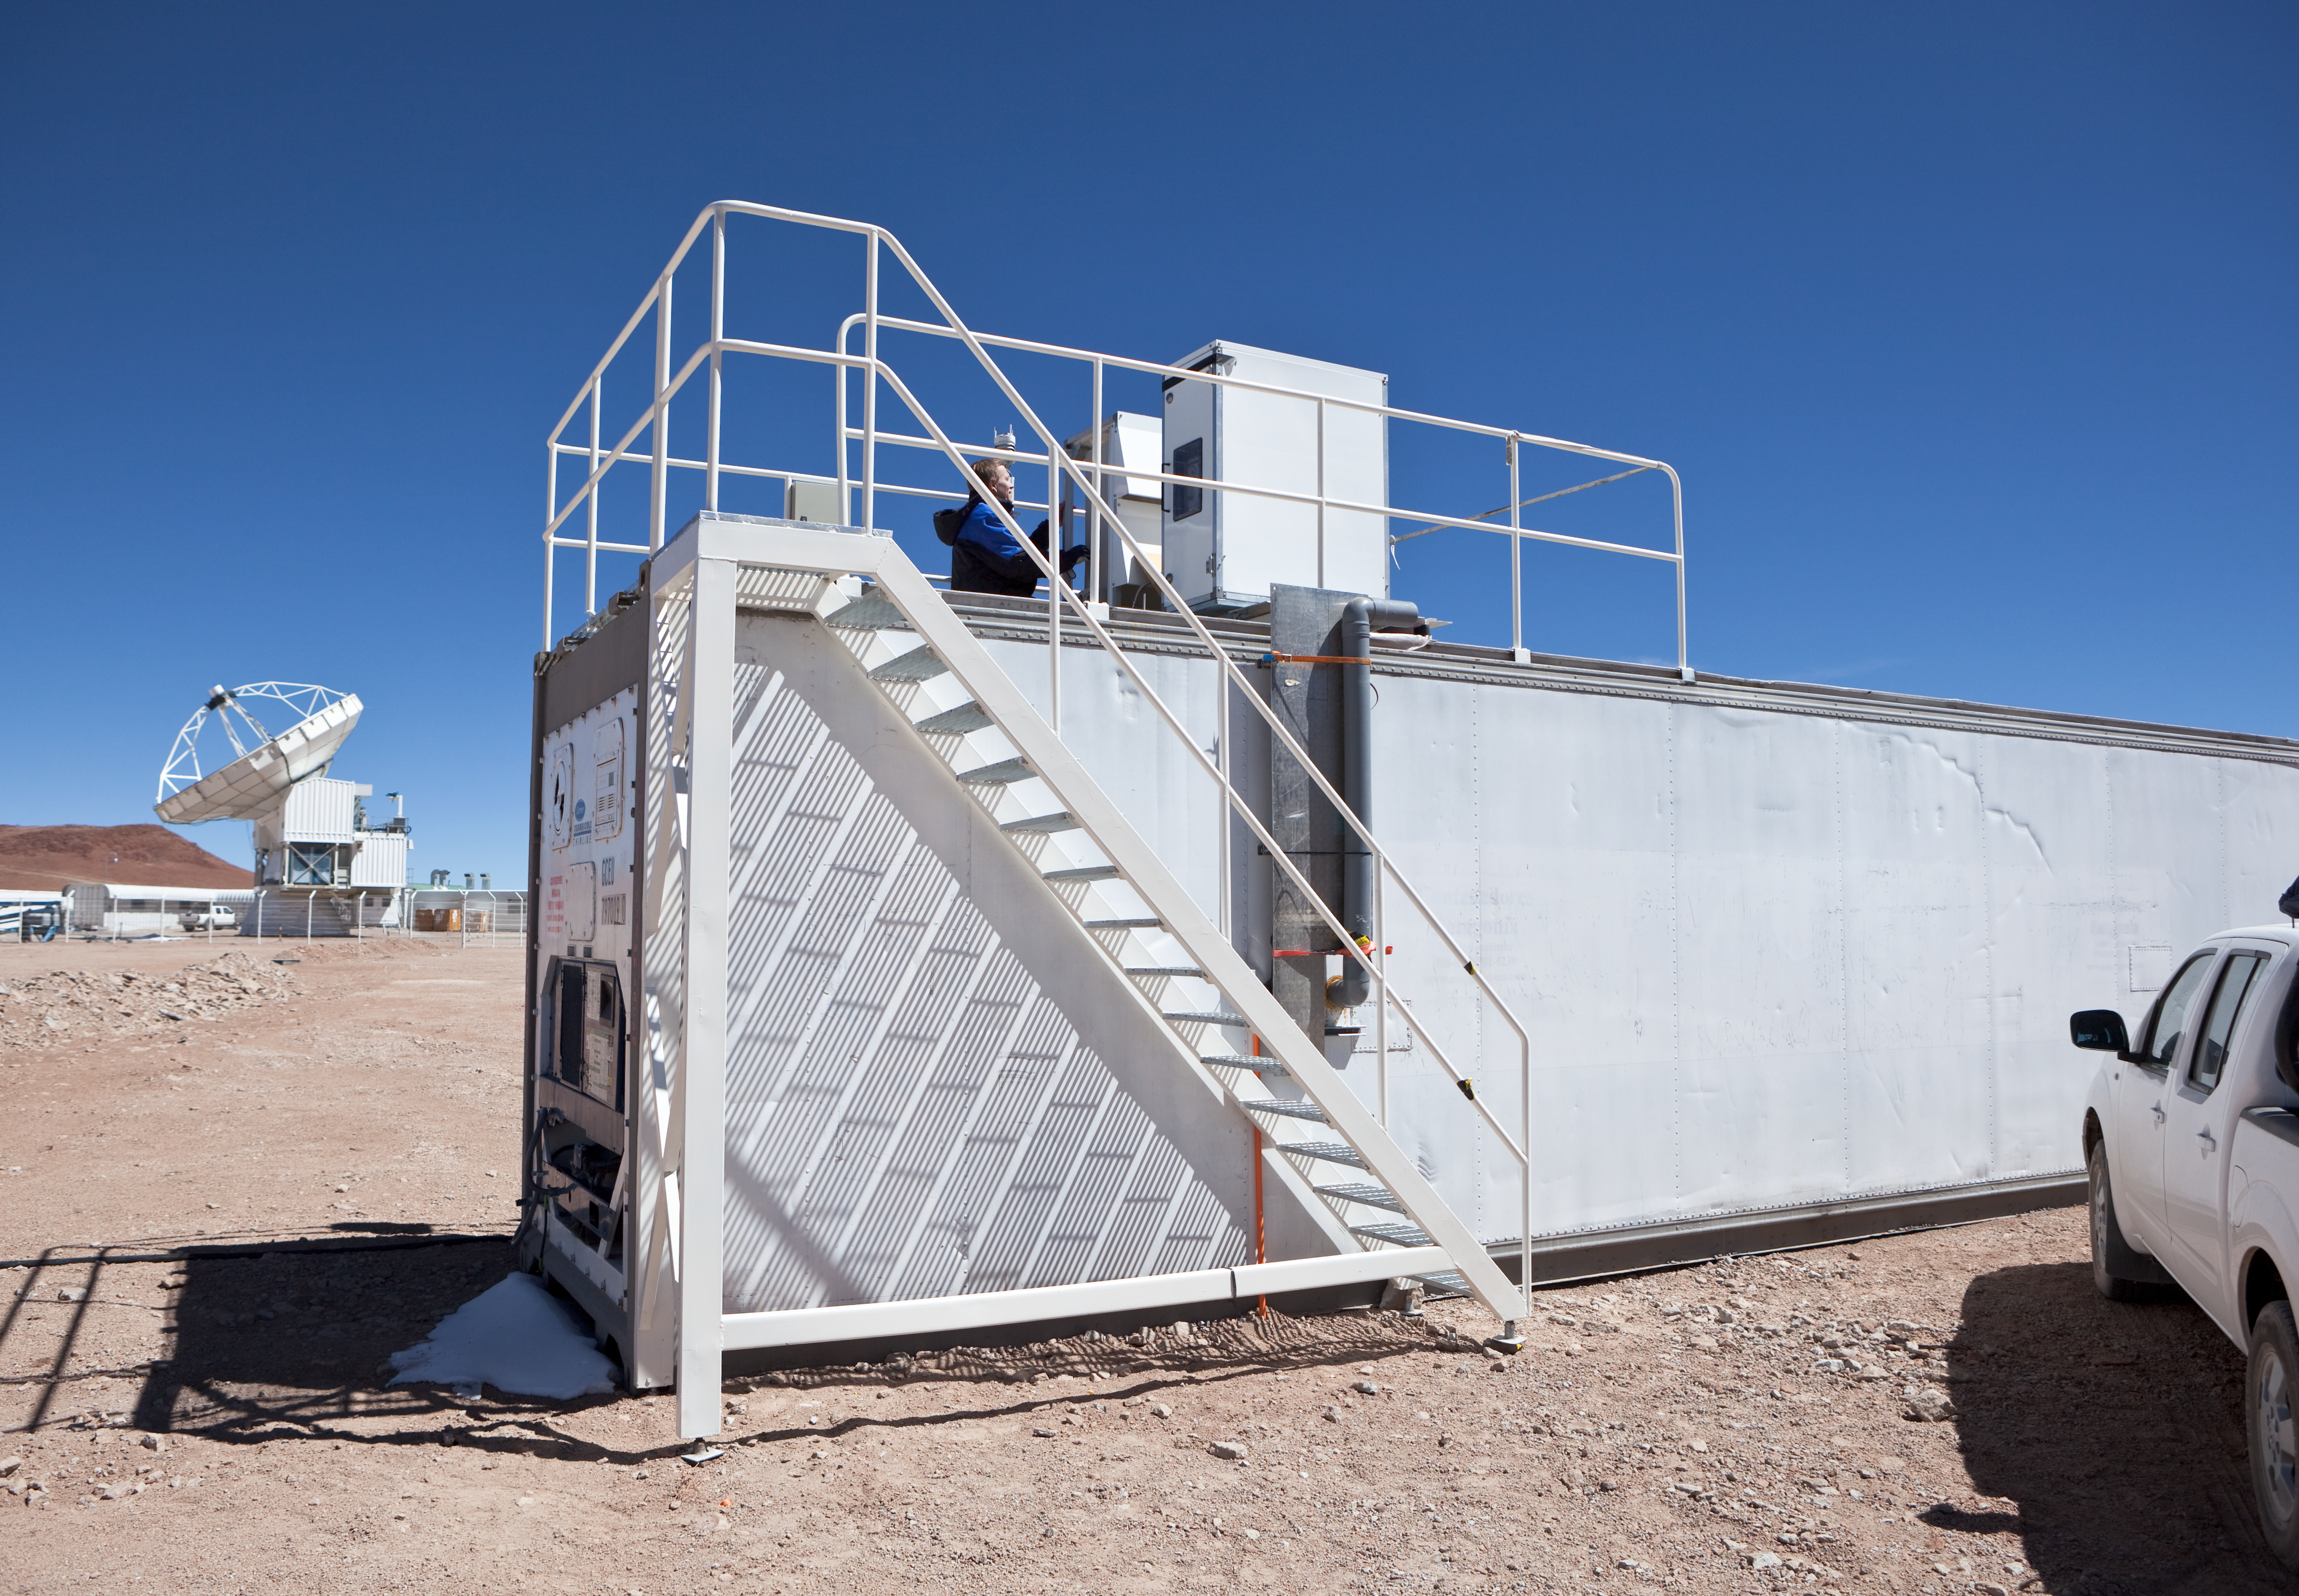

ALMA high altitude test facility

A view of the ALMA High Altitude Test Facility. Image taken in March 2009

Credit: ALMA (ESO/NAOJ/NRAO)